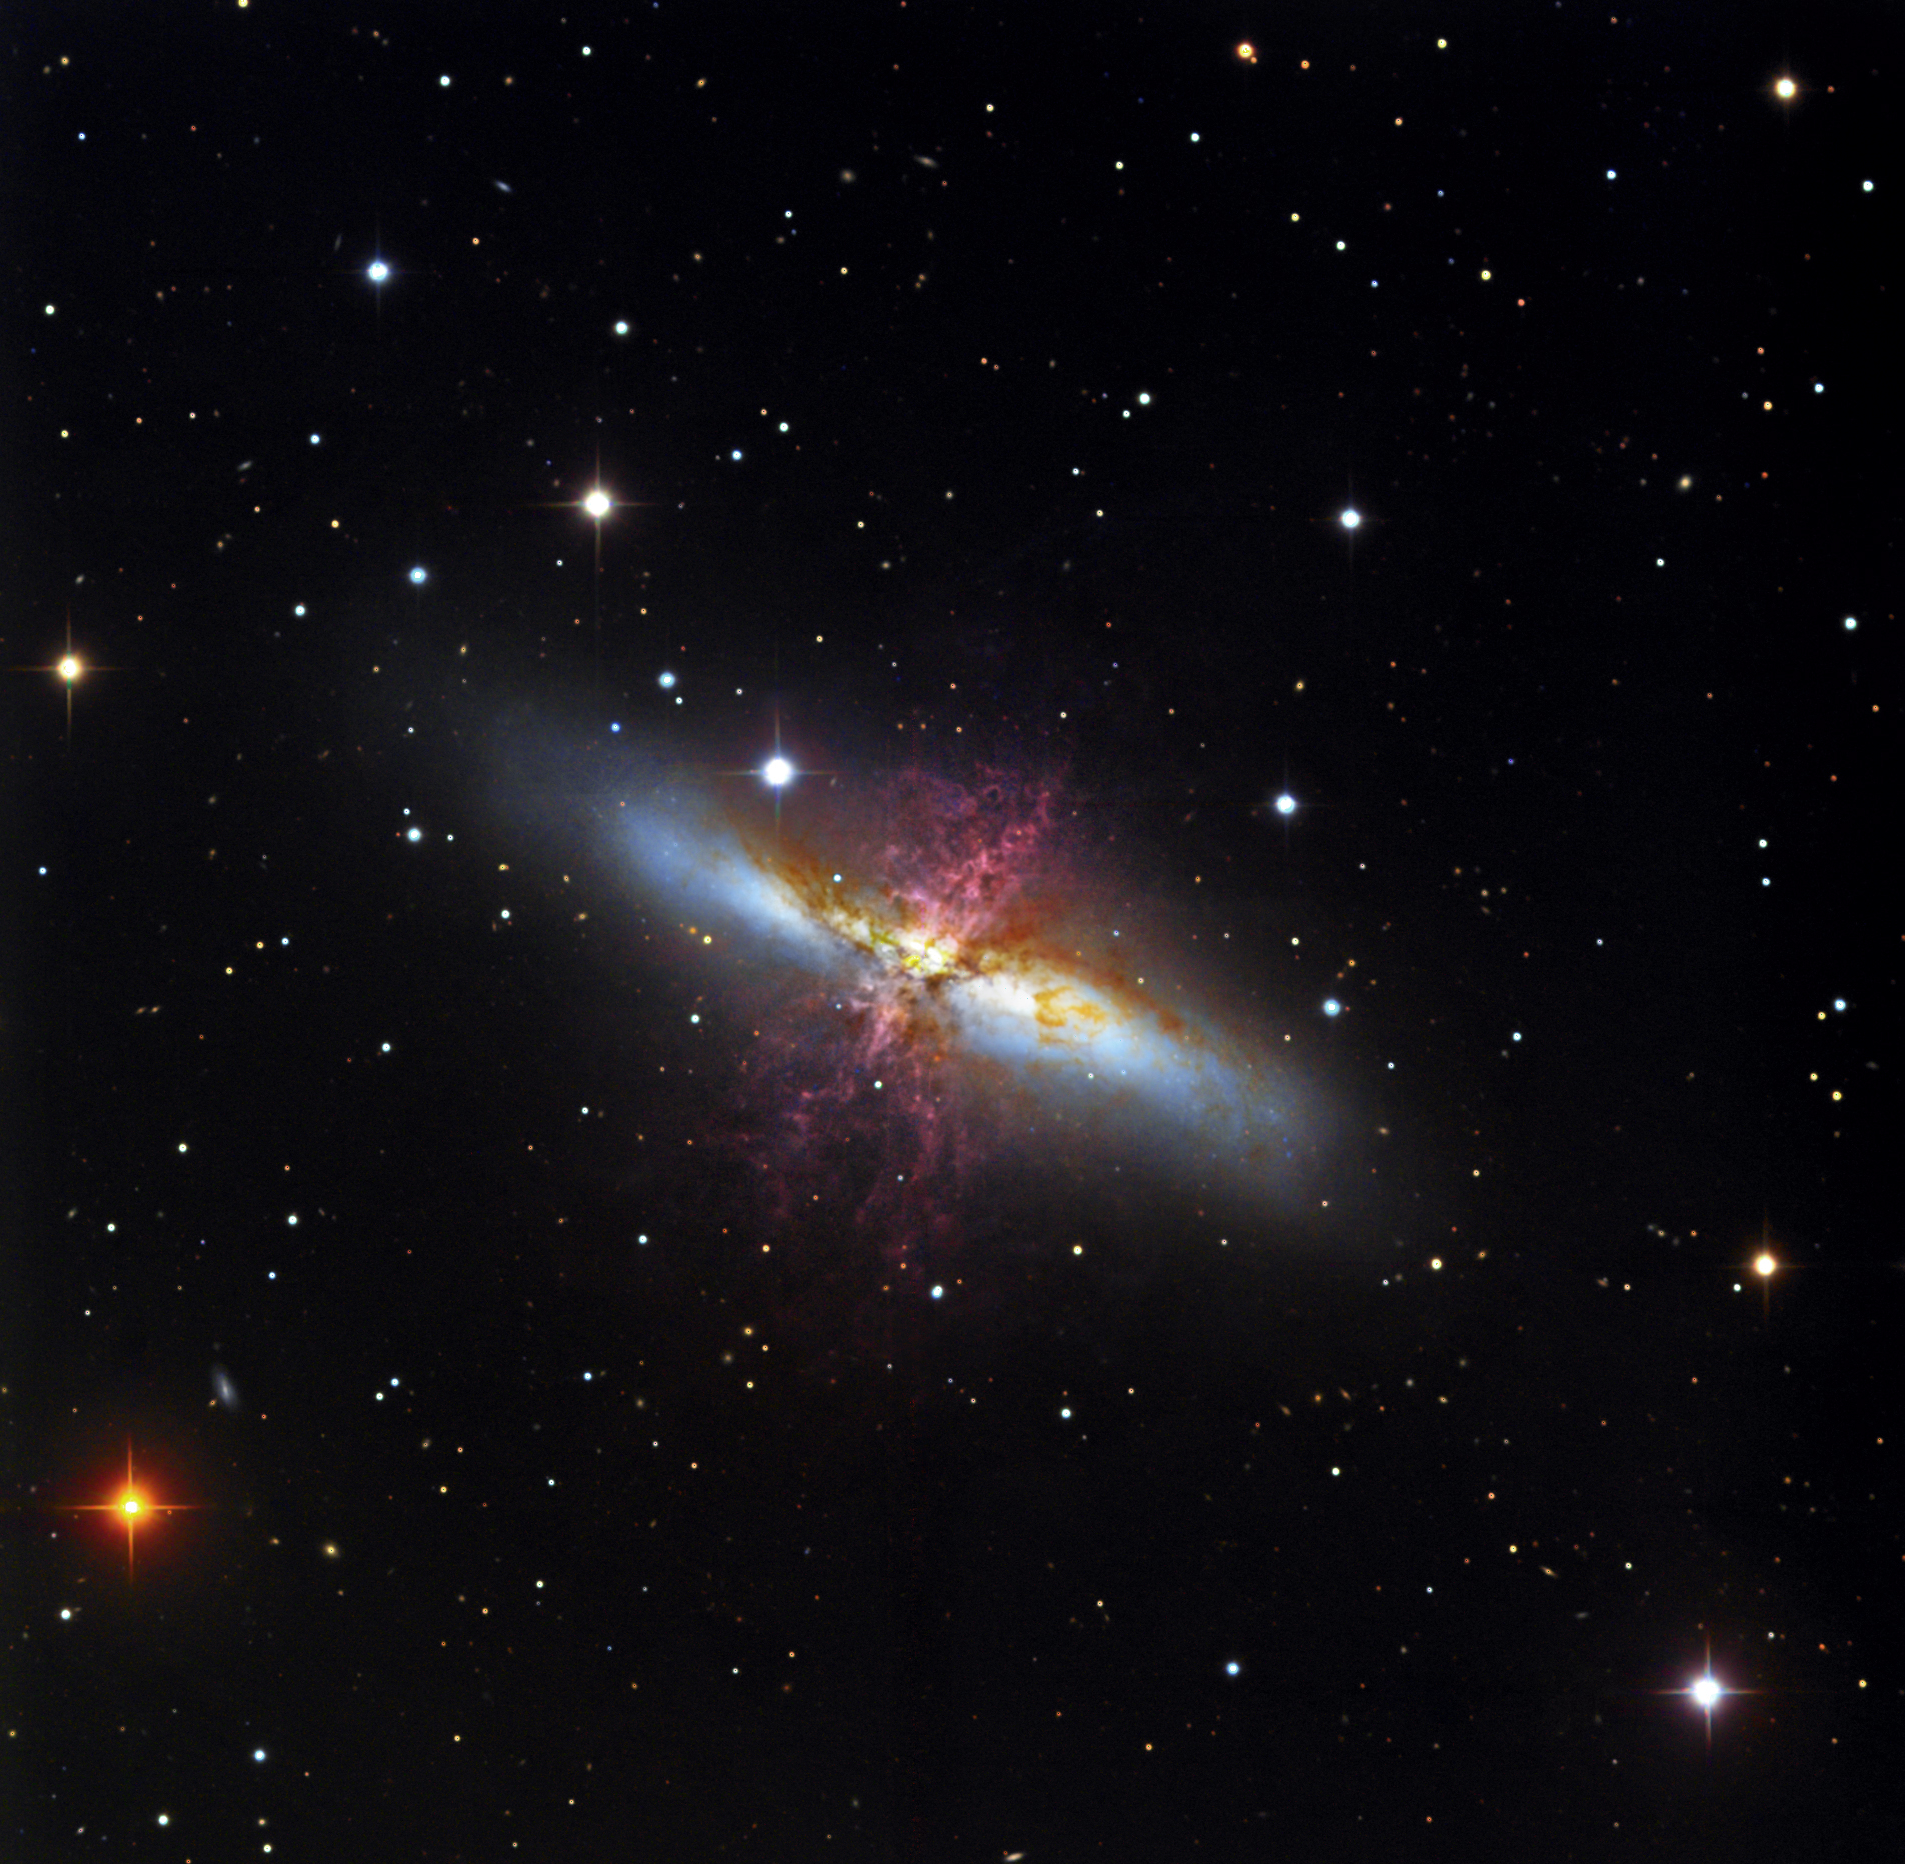

M82

M82 is one of the most irregular galaxies in our galactic neighborhood. Due to a recent interaction with M81, this galaxy has tremendous amounts of star formation taking place. The image shows reddened outflows of material that extend hundreds and thousands of light years away from core of the galaxy. Curiously, this galaxy is exceedingly bright in the visible wavelengths of light- but even brighter in emissions at the radio wavelengths! Please visit this wide-field image of M82 and M81.

This image was taken as part of Advanced Observing Program (AOP) program at Kitt Peak Visitor Center during 2014.

Credit: KPNO/NOIRLab/NSF/AURA/Steve Peterson/ Katy Garmany